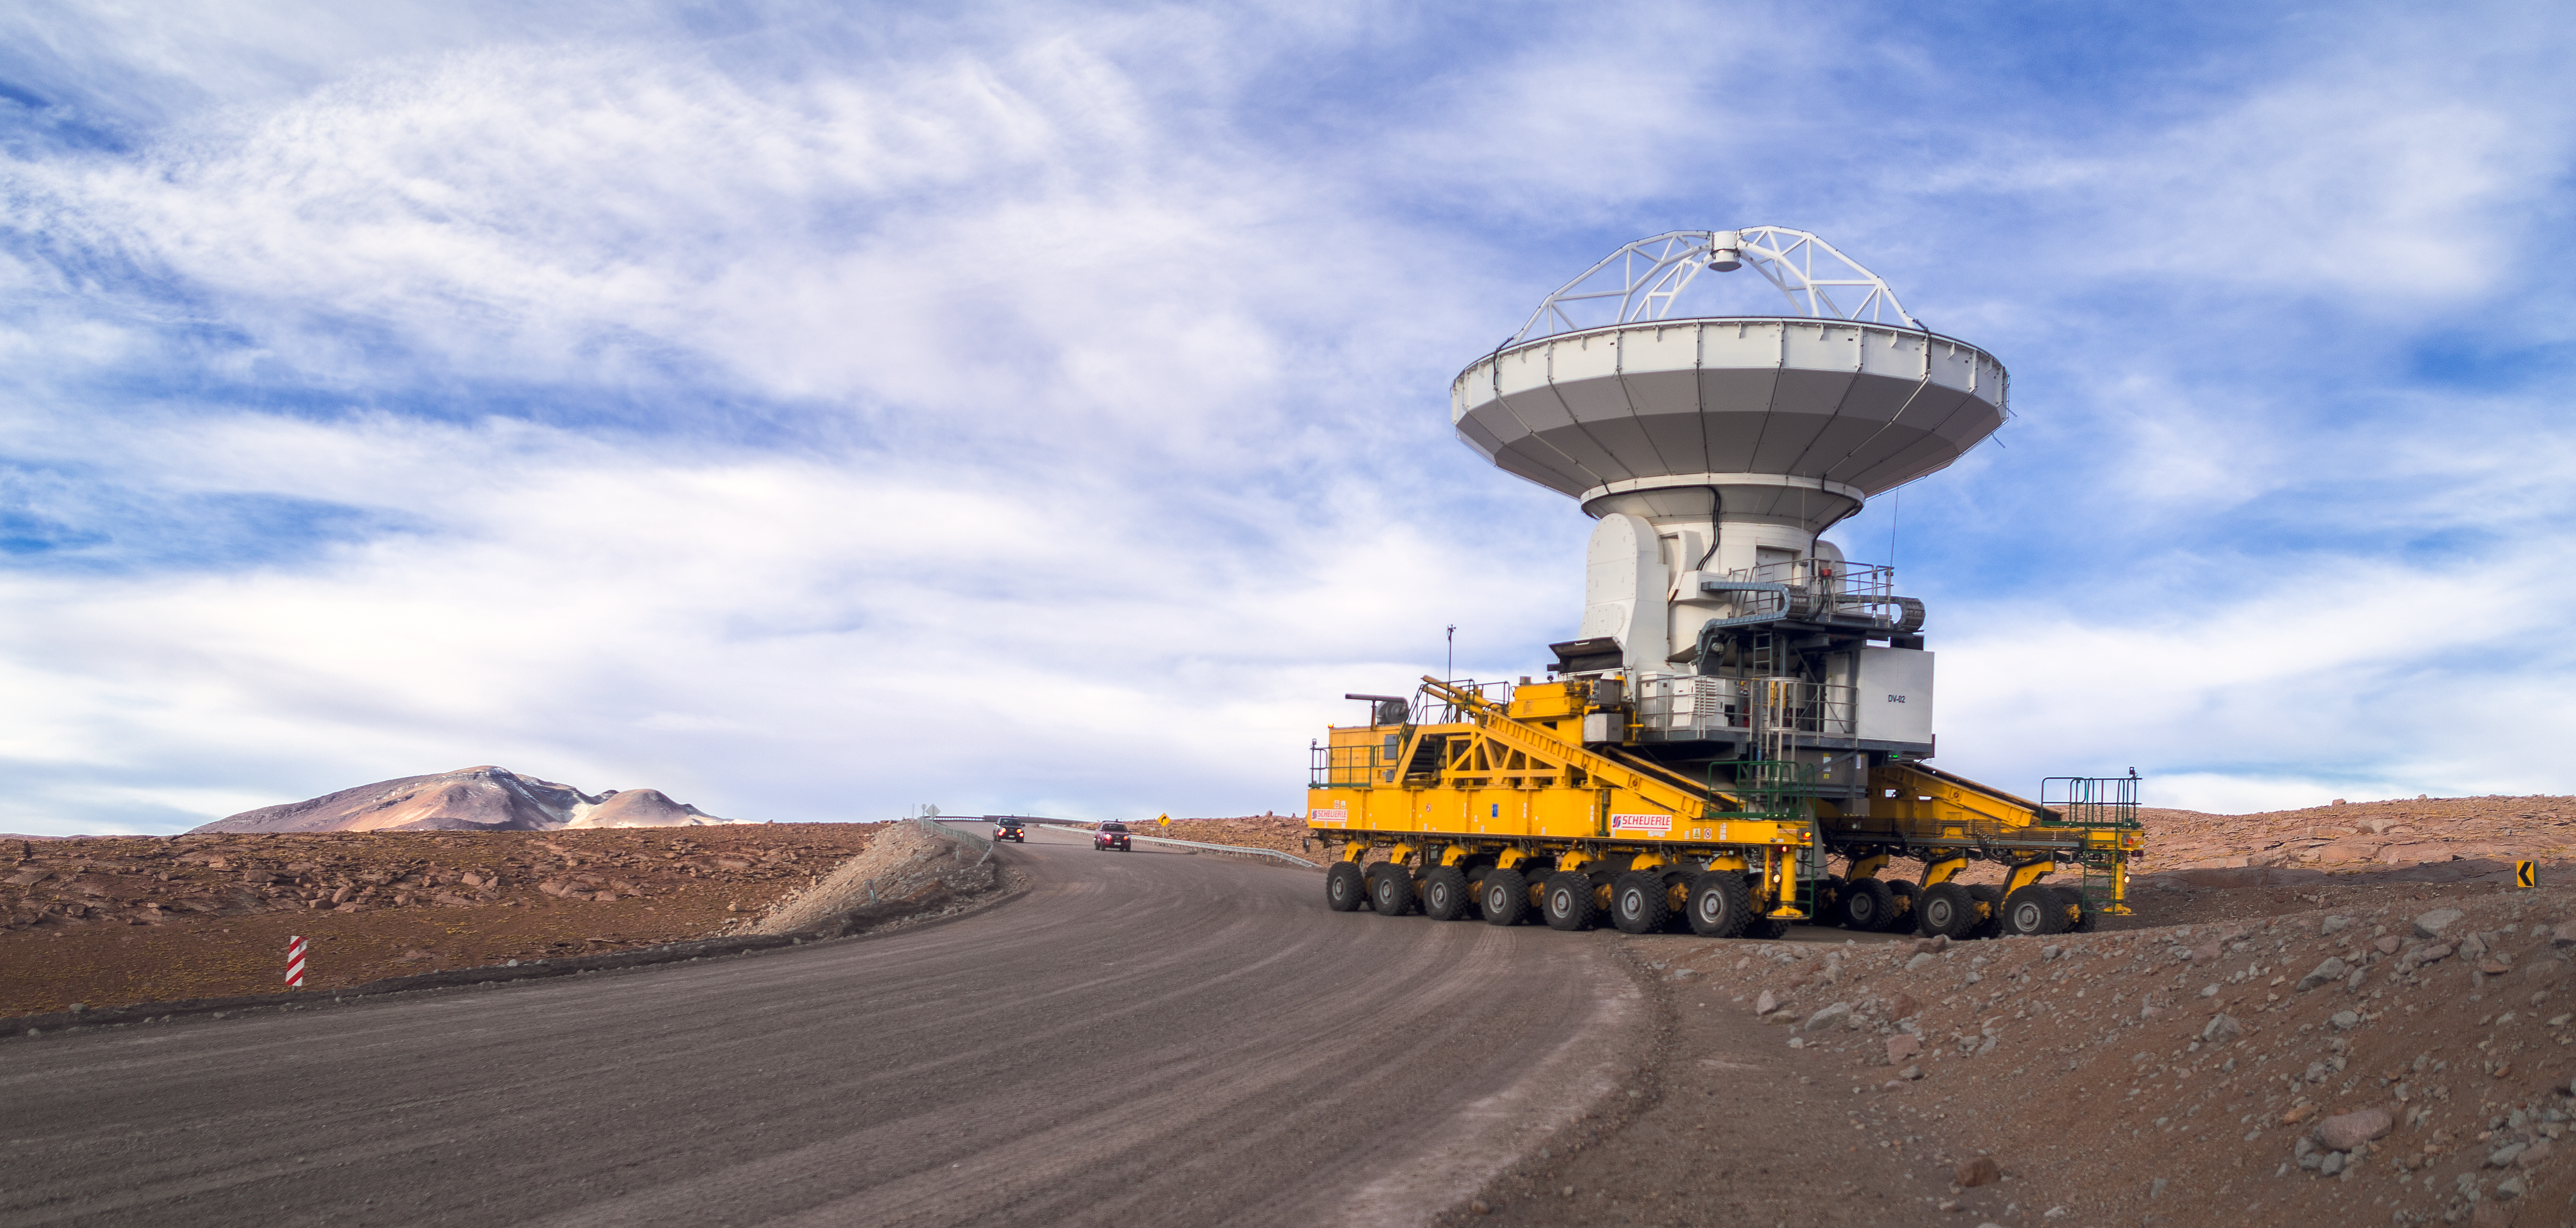

ALMA's ride

The Atacama Large Millimeter/submillimeter Array (ALMA) — comprises 66 high-precision antennas, spread over distances of up to 16 kilometres. The ability to reposition the antennas is part of what makes ALMA such a powerful telescope. Each state-of-the-art component weighs in at over 100 tons, yet despite their bulk they require incredibly precise positioning. That is where the ALMA transporters, fondly named Otto and Lore, come in. These bright yellow behemoths are able to position the antennas to within a few millimetres, ensuring accurate placement on the antenna foundation pads.

Credit: ESO/P. Horálek